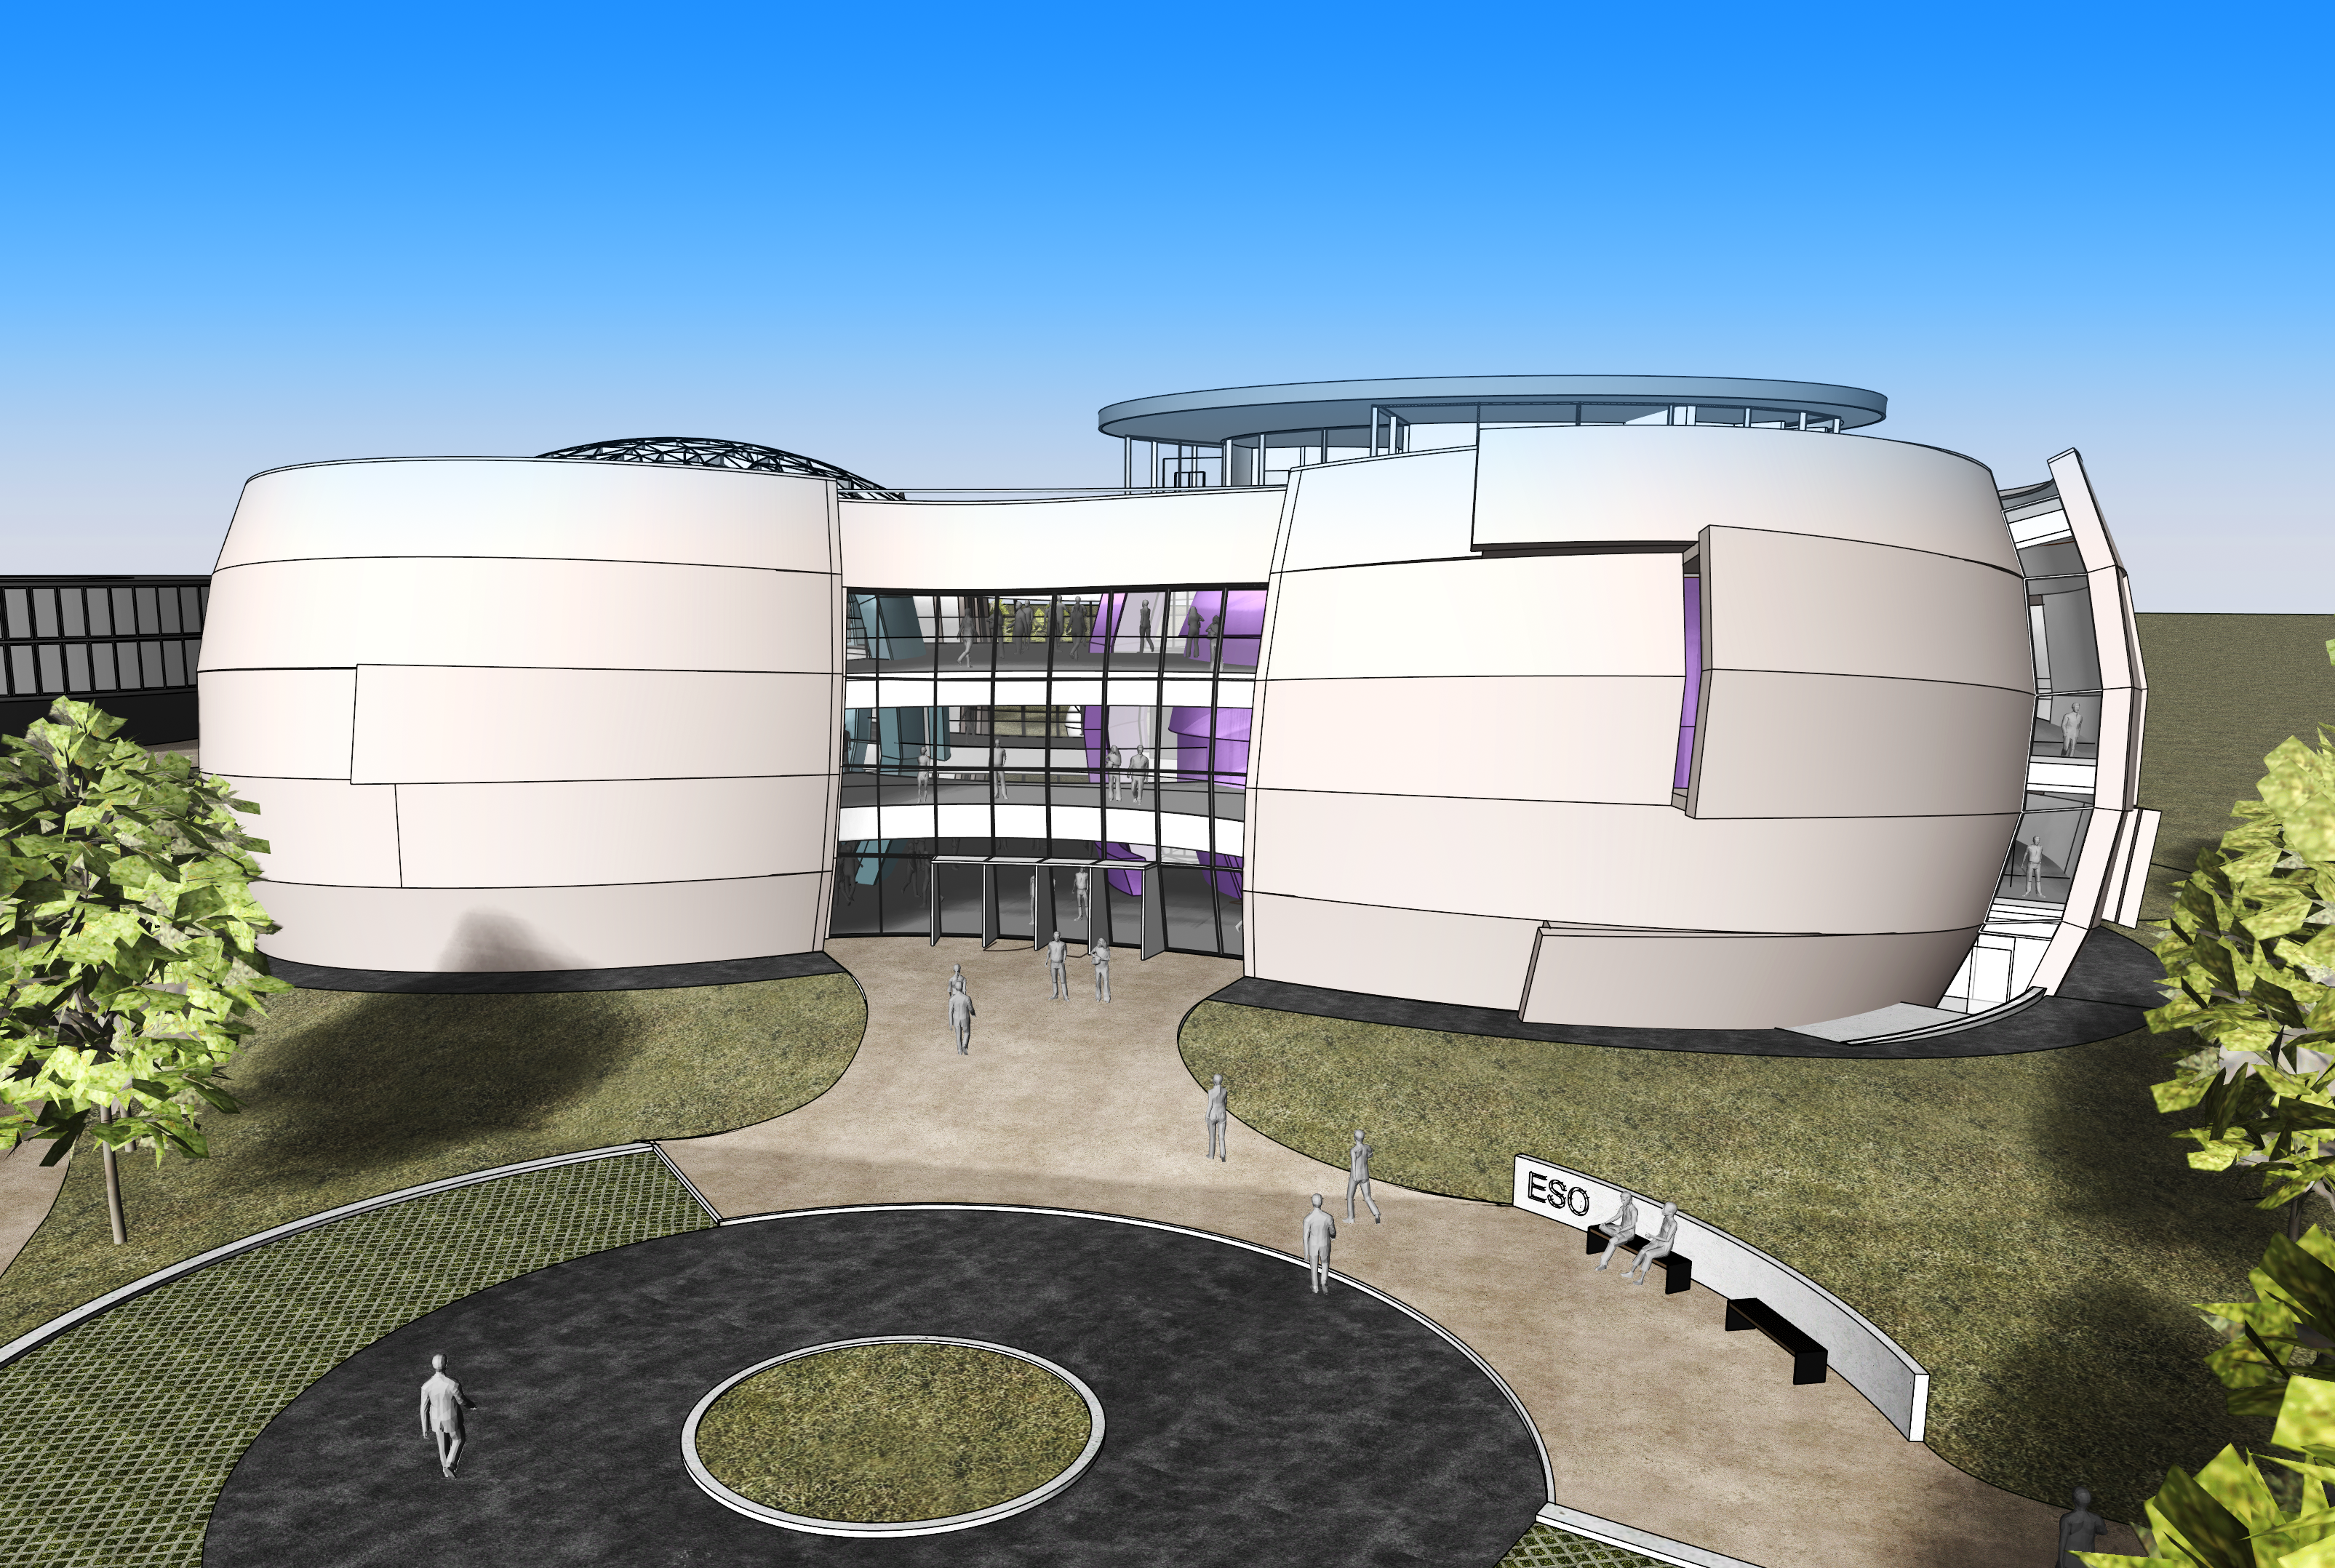

The new planetarium and visitor centre at ESO Headquarters

This rendering, made in 2013, shows the first plans for a stunning new building conceived by Klaus Tschira with the help of Darmstadt-based architects Bernhardt + Partner, which is designed to complement the existing ESO site. When viewed from above the building symbolises a binary star system about to go supernova.

Credit: Bernhardt + Partner